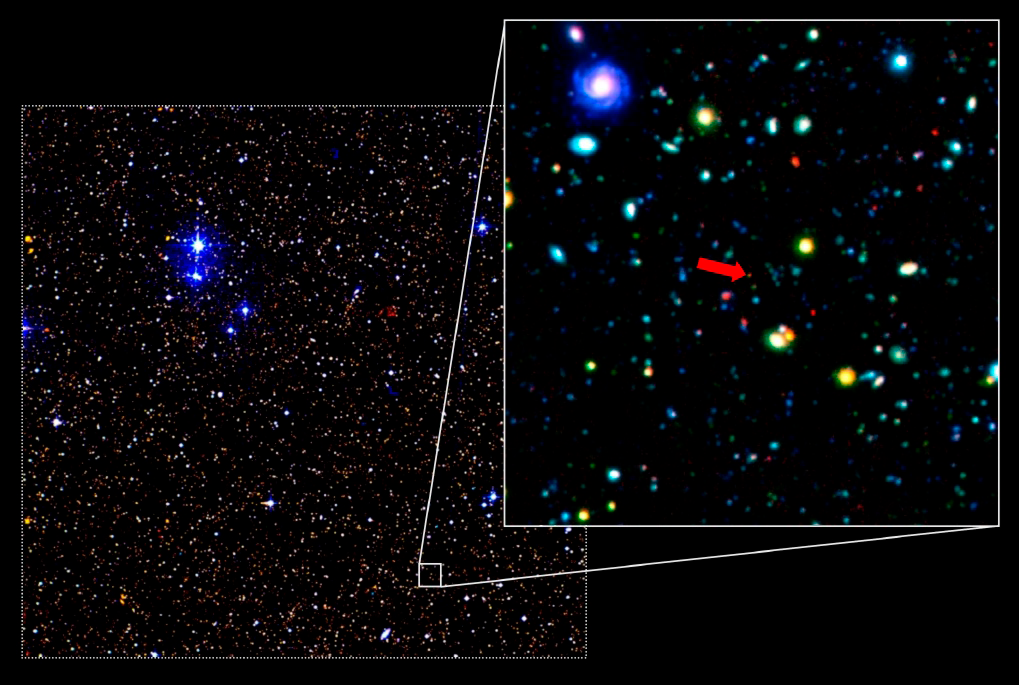

Faint red galaxy in the UKIDSS Ultra-Deep Survey

Zooming into one tiny section of the UKIDSS Ultra-Deep Survey, revealing a faint red galaxy which is believed to be at a distance of 12 billion light years. The full survey covers a region approximately four times the area of the full moon. The colour image was produced by combining infrared data from UKIDSS with optical imaging from the Subaru telescope (courtesy Professor Kazuhiro Sekiguchi).

Credit: ESO/UKIDSS Ultra-Deep/Subaru Telescope